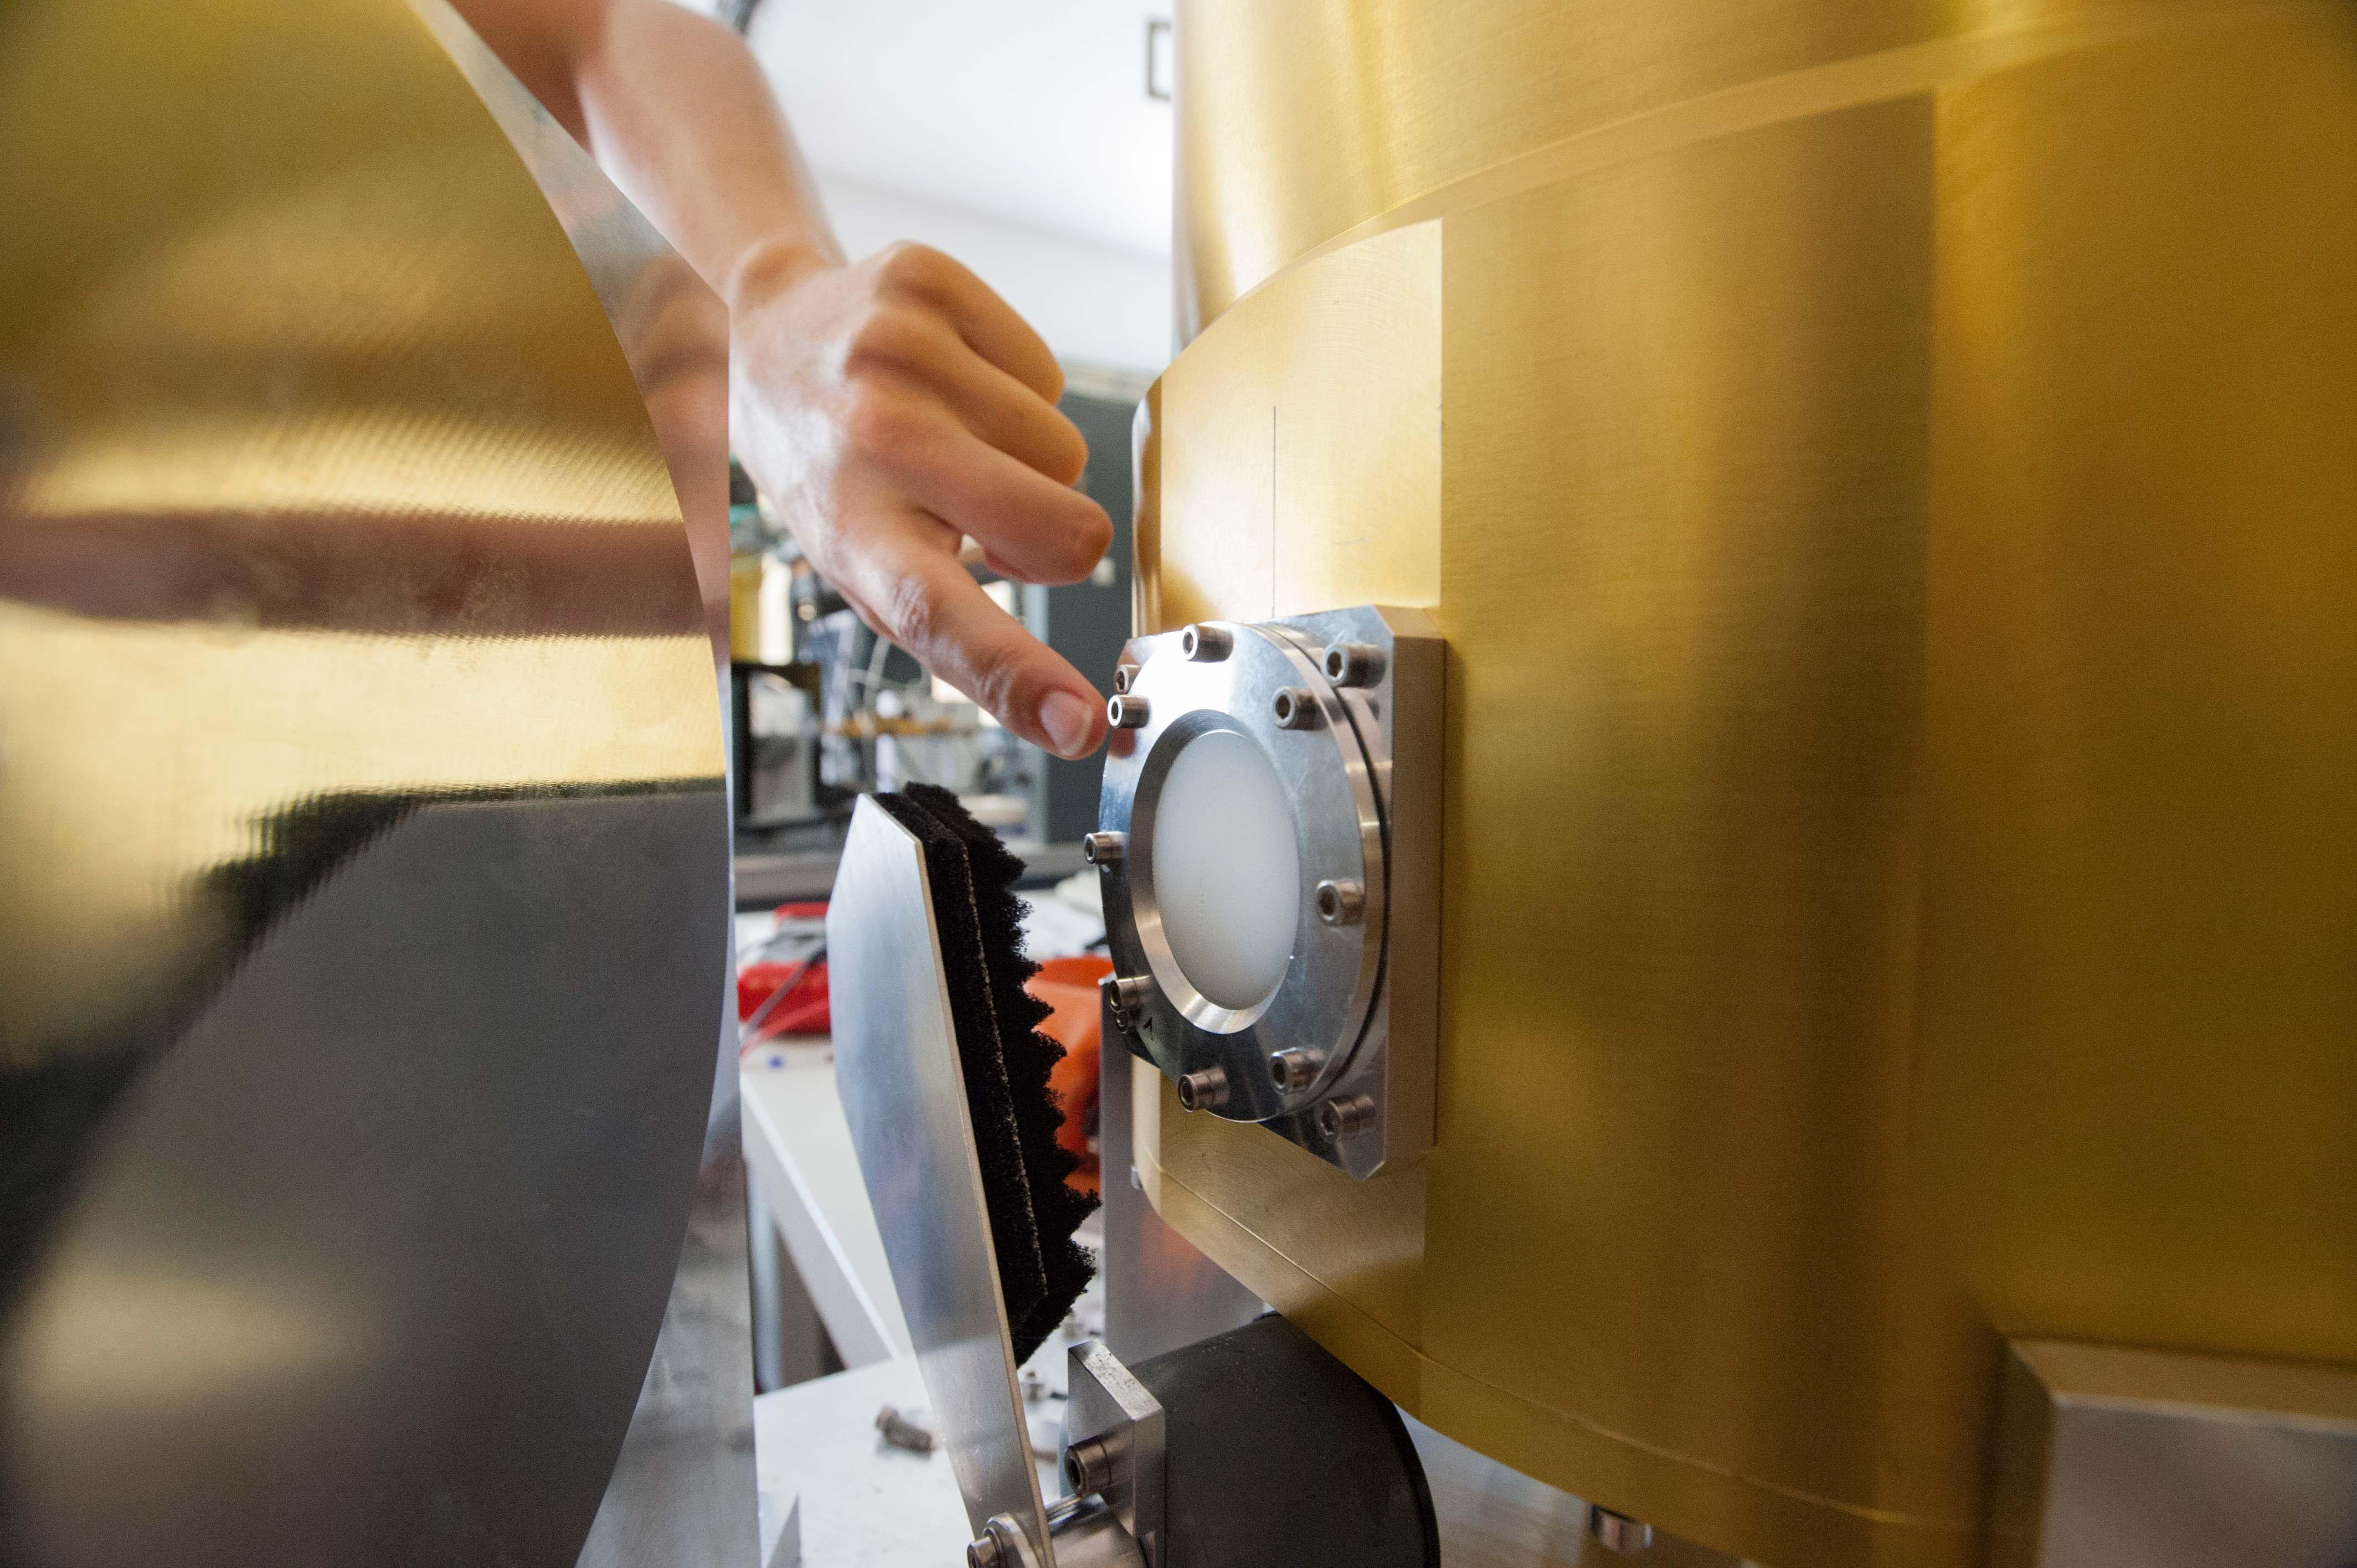

Test cryostat window

Test cryostat window where the signal is routed to test the receiver.

Credit: ALMA (ESO / NAOJ / NRAO)